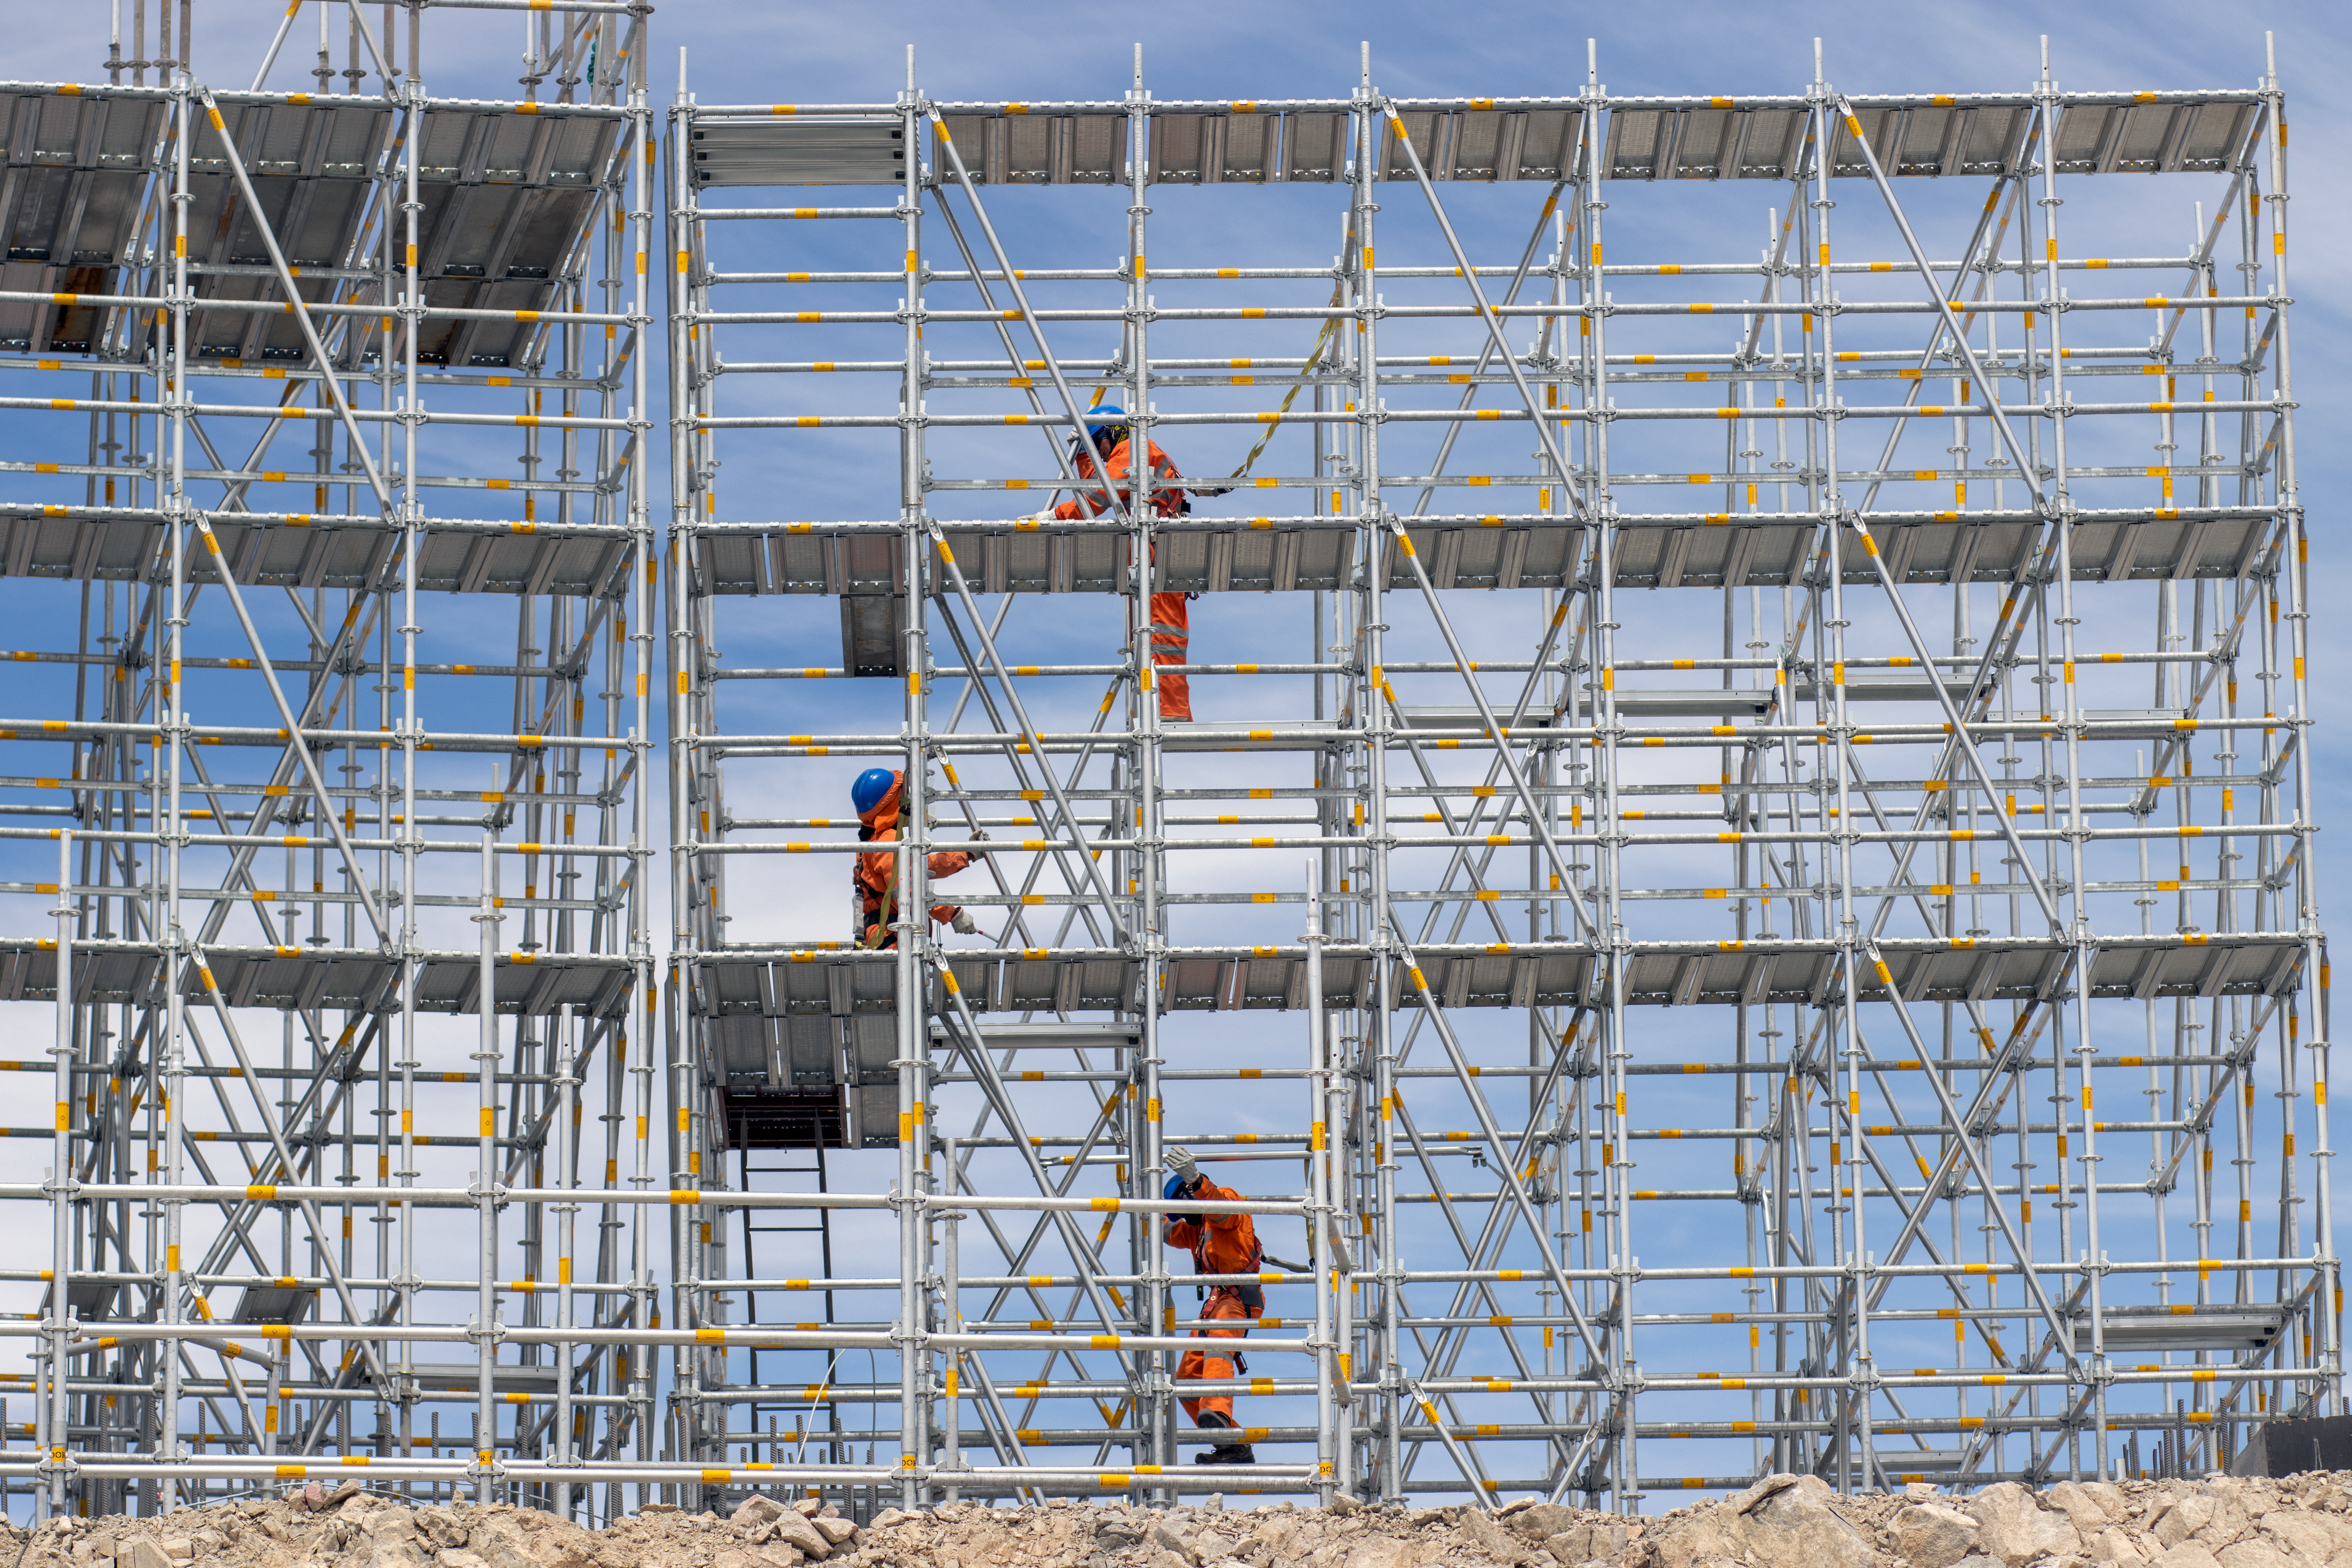

The beginnings of the ELT dome

Three workers installing scaffolds to construct the walls of the ELT dome at Cerro Armazones, Chile. Once completed the dome will be about 80 metres high and have a diameter of about 88 metres, giving it a footprint roughly equivalent to that of a football pitch.

Credit: ESO